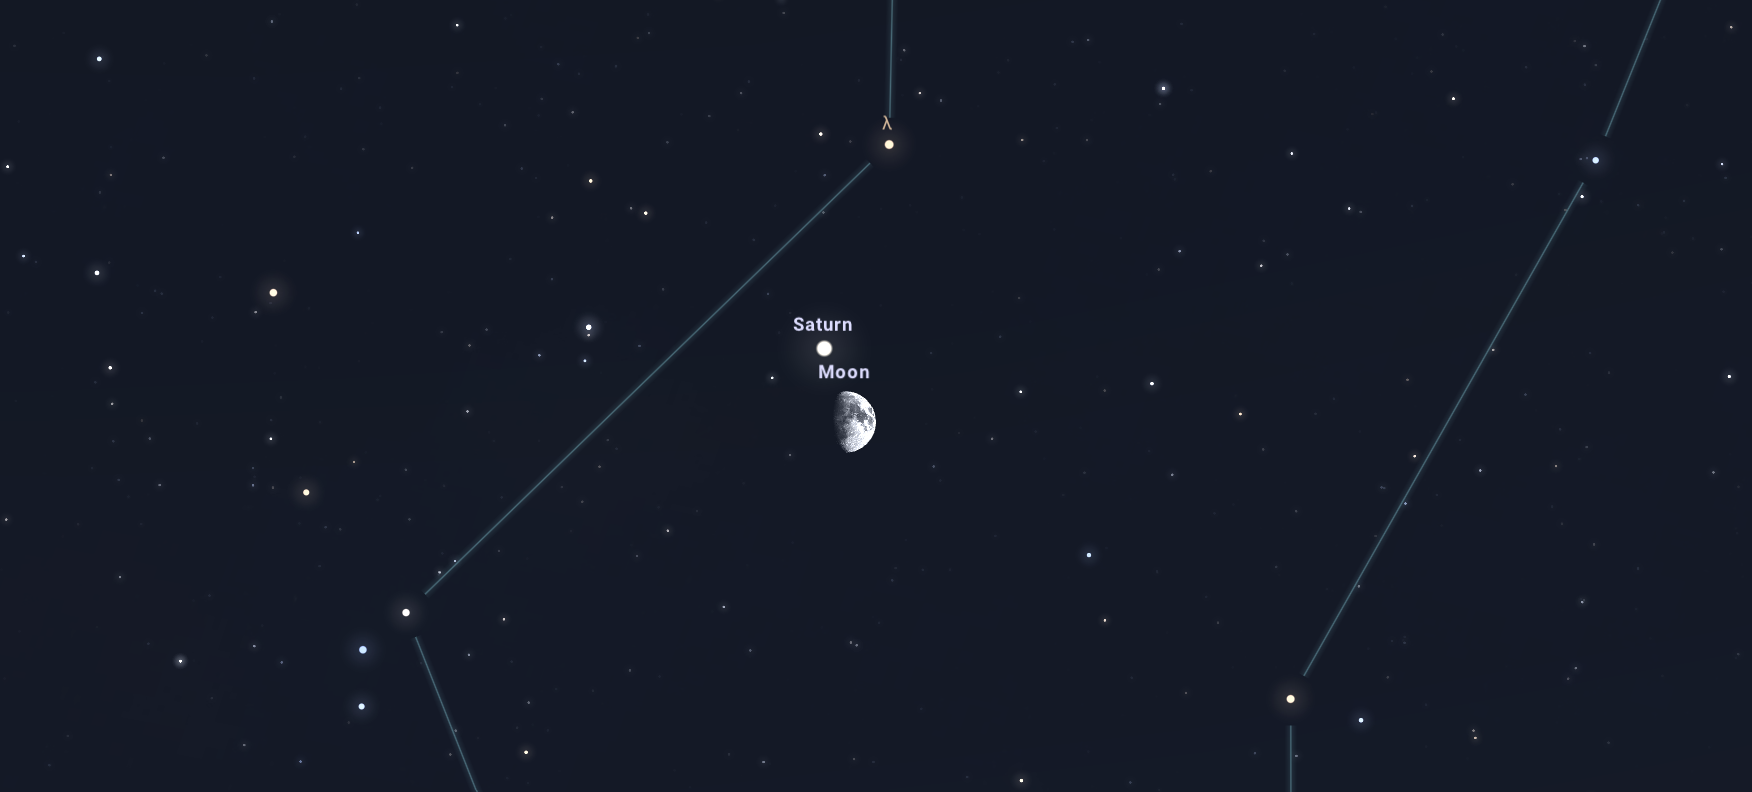

Saturn and the Moon on 10 November as seen from Tucson

Saturn and the Moon on 10 November as seen from Tucson. Hilo and Chile will have similar views.

Credit: NOIRLab/NSF/AURA/Stellarium